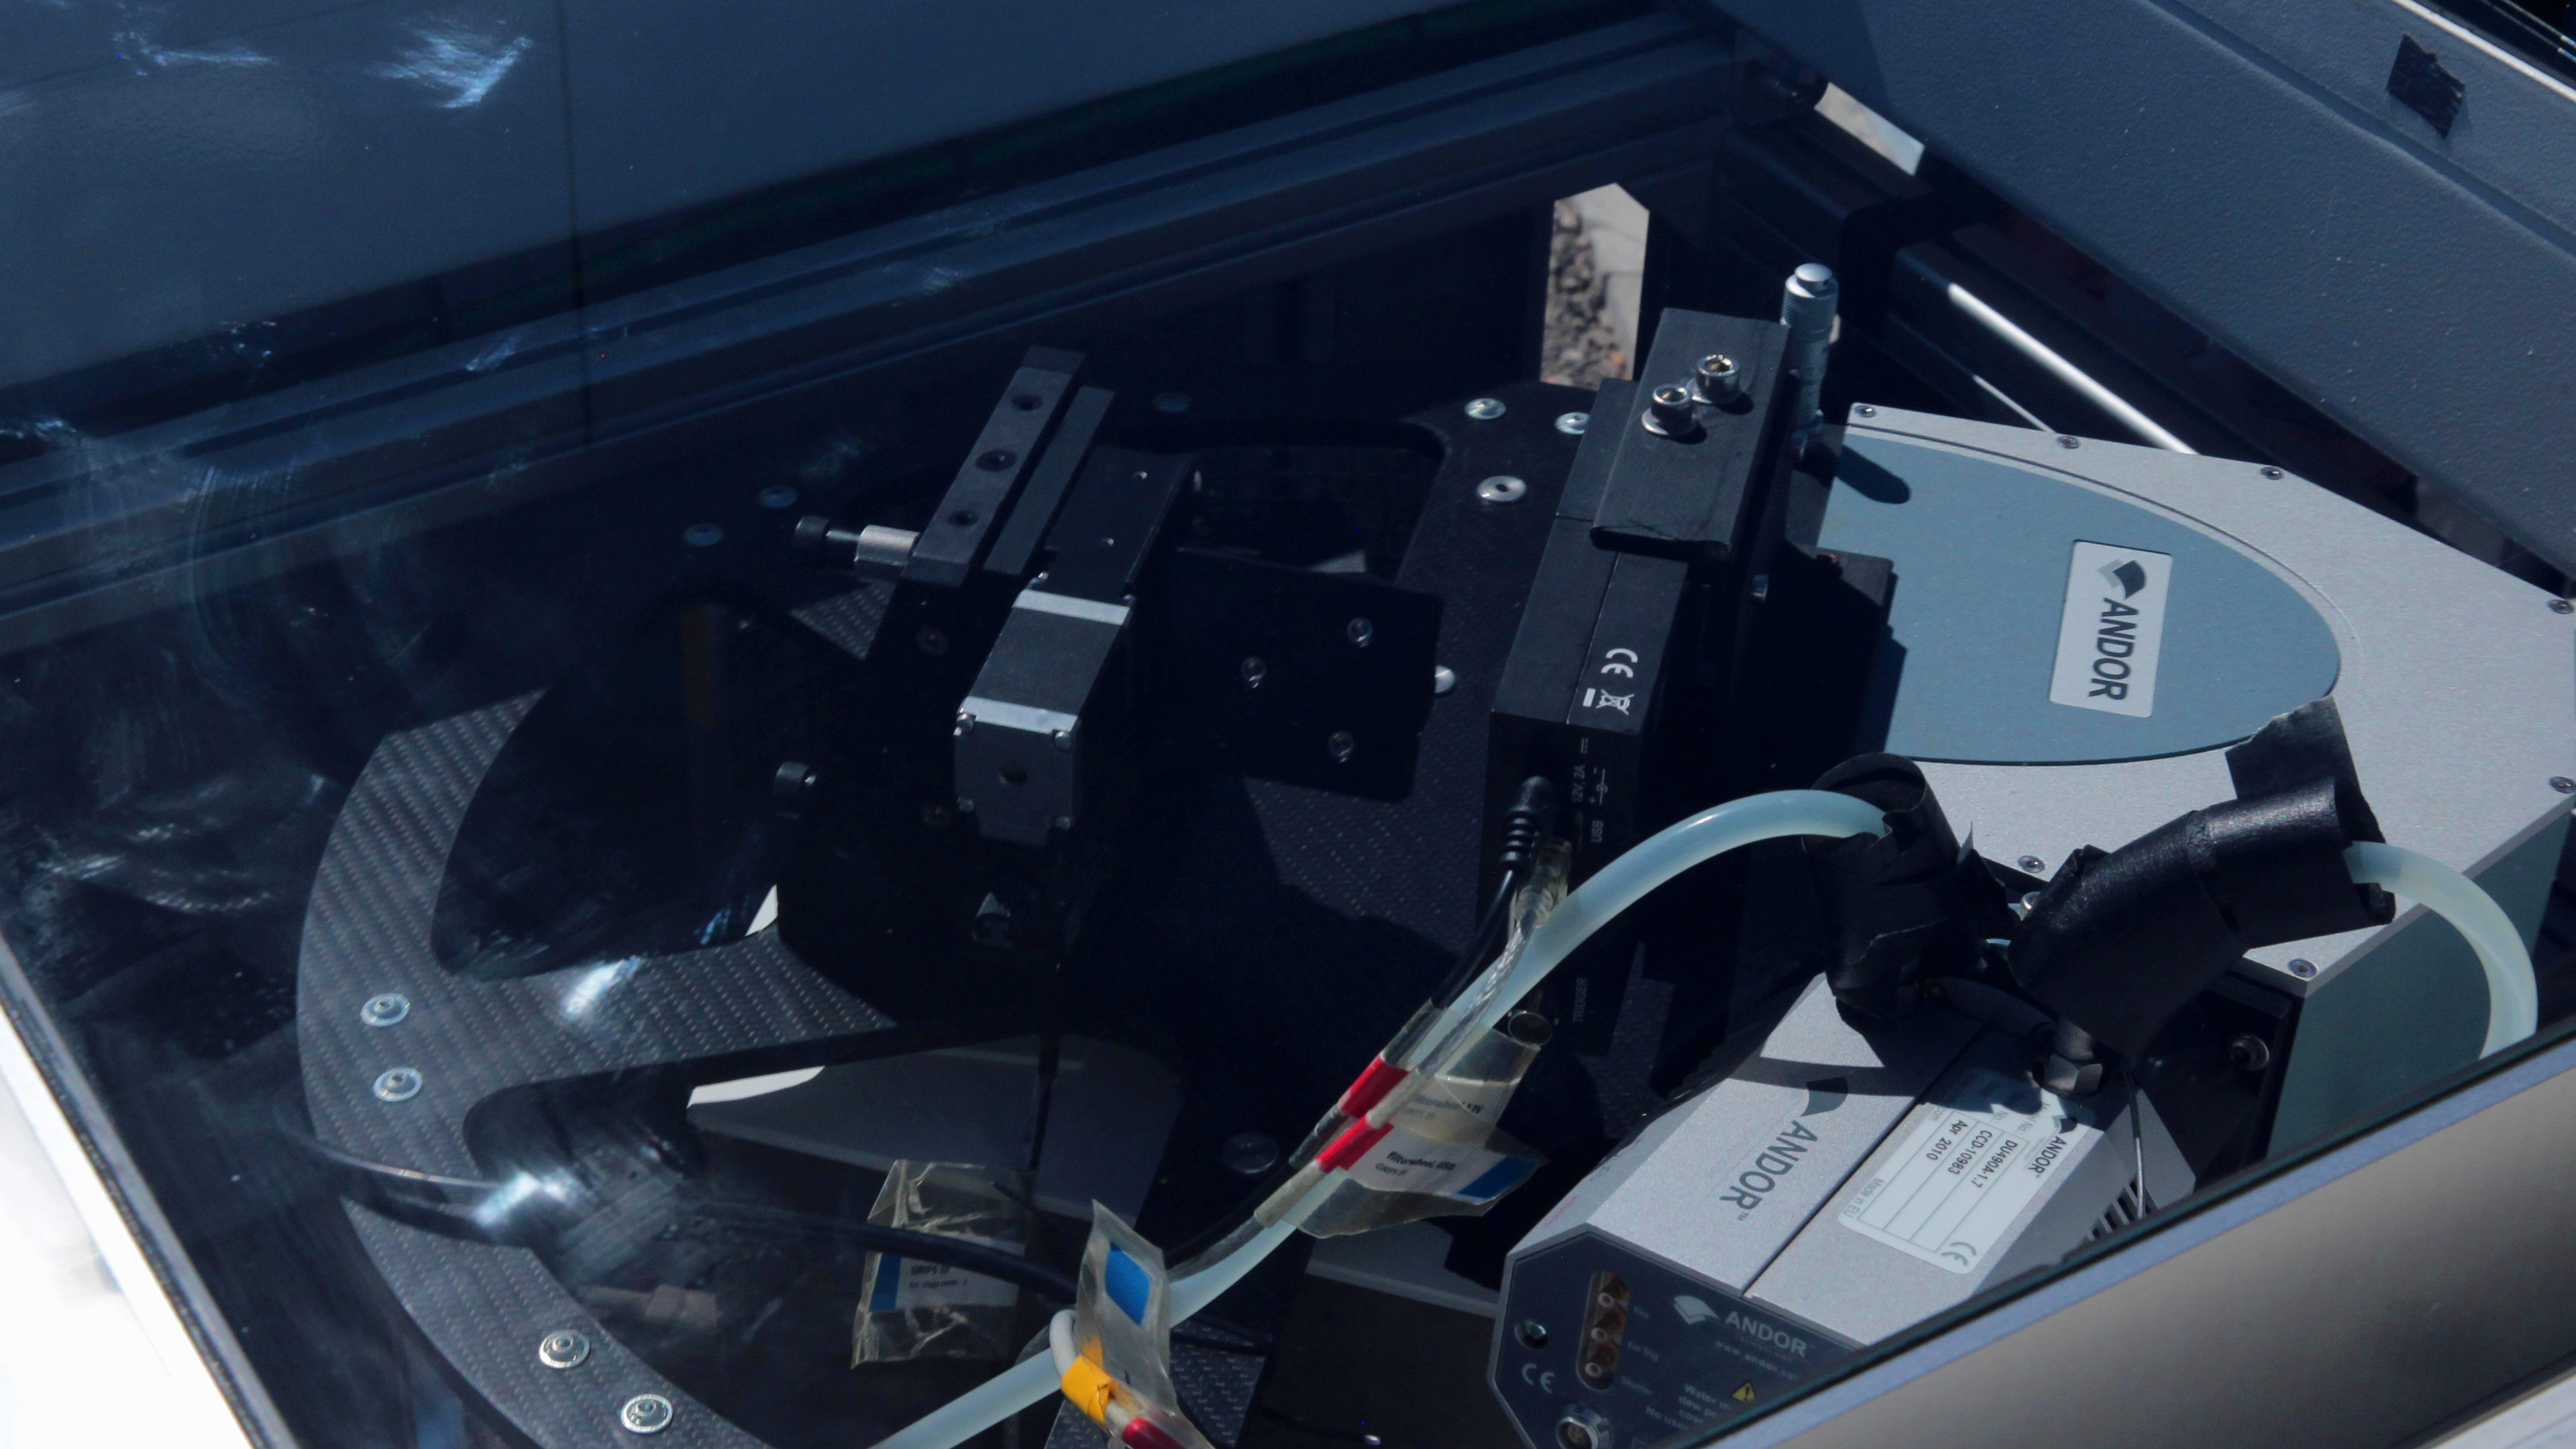

Equipment from the OASIS project at ESO’s Paranal Observatory

This instrument is designed to measure the emissions from hydroxyl particles (airglow) in the mid-atmosphere. Including a spectrometer and two cameras, this equipment comprises the OASIS project, which is operated by the German Aerospace Centre (DLR) and will monitor the level of airglow on a given night to measure atmospheric turbulence. As this turbulence can be influenced by earthquakes, OASIS aims to show that airglow measurements could potentially provide early warnings for tsunamis. Telescopes must also account for the level of airglow on a given night, meaning this information may also prove useful to the nearby telescopes of ESO’s Paranal Observatory.

Credit: ESO